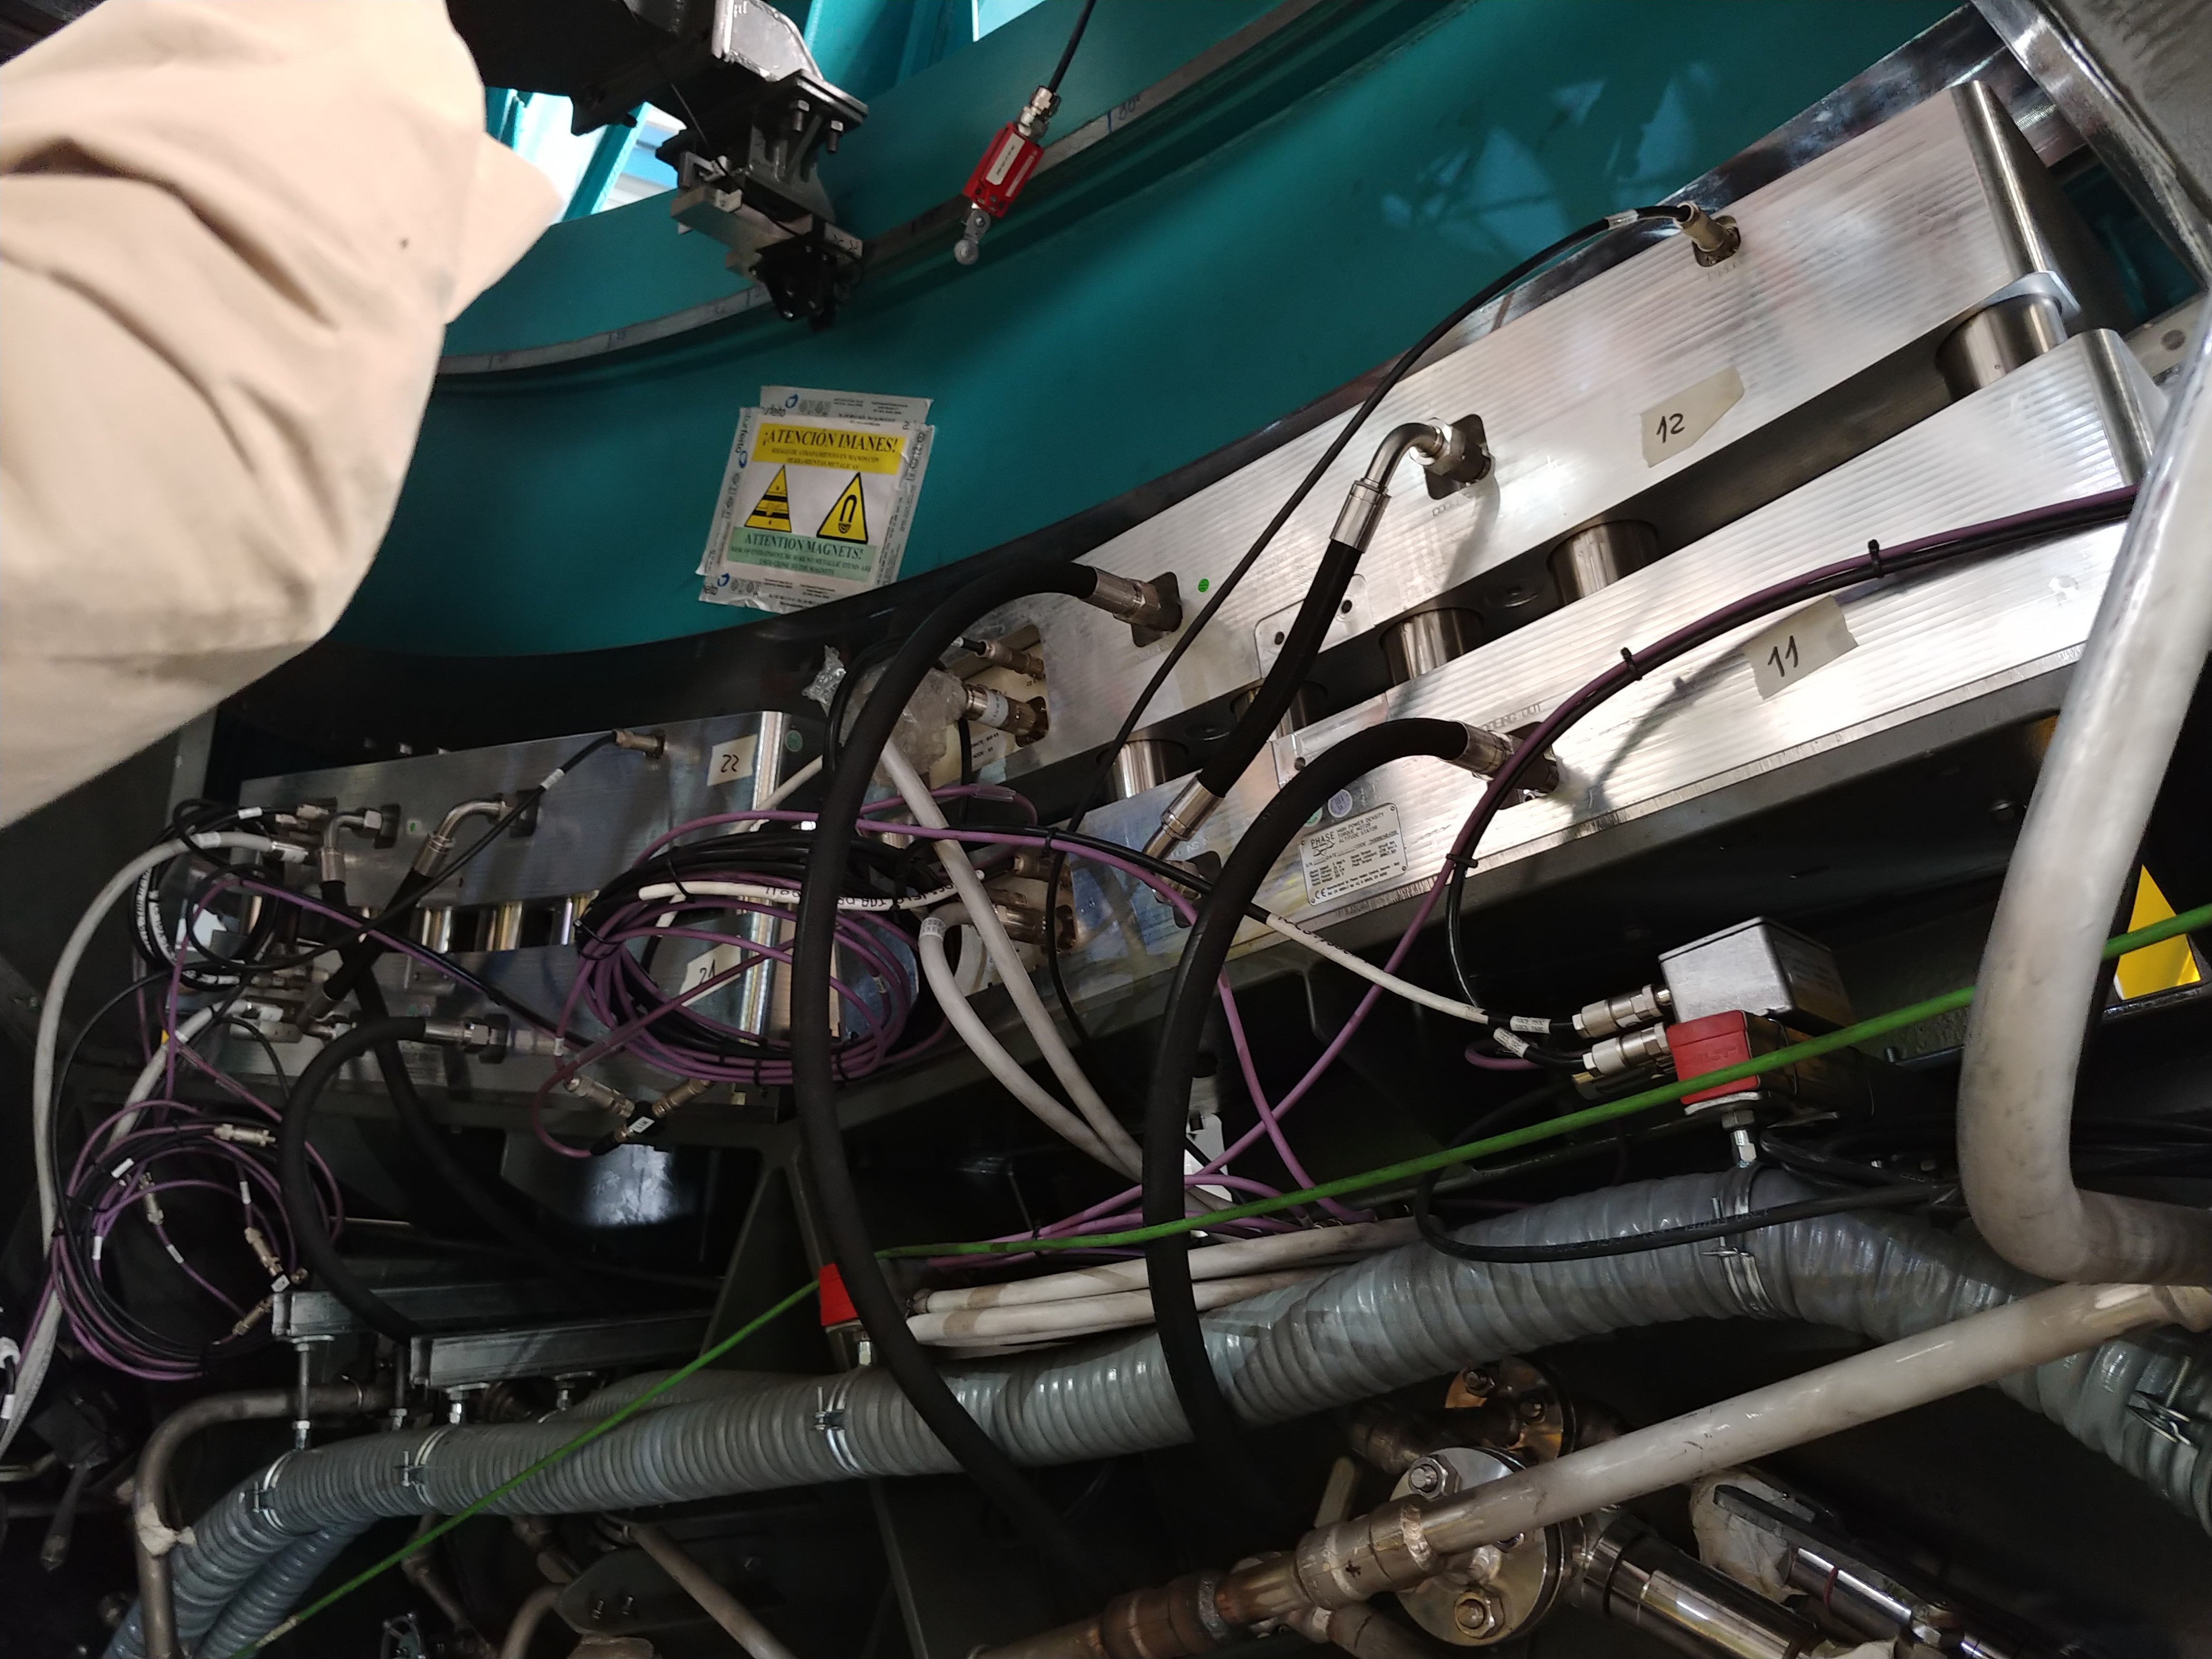

TMA Safety Review

An LSST team spent 5 days in Spain this month, conducting a thorough safety review of the Telescope Mount Assembly (TMA), at vendor Asturfeito. LSST Safety Manager Chuck Gessner, Telescope and Site Technical Manager Shawn Callahan, Senior Systems Engineer Austin Roberts, and Lead Electrical Engineer Oliver Wiecha inspected the numerous safety features included in the structure of the TMA.

Credit: Rubin Observatory/NSF/AURA